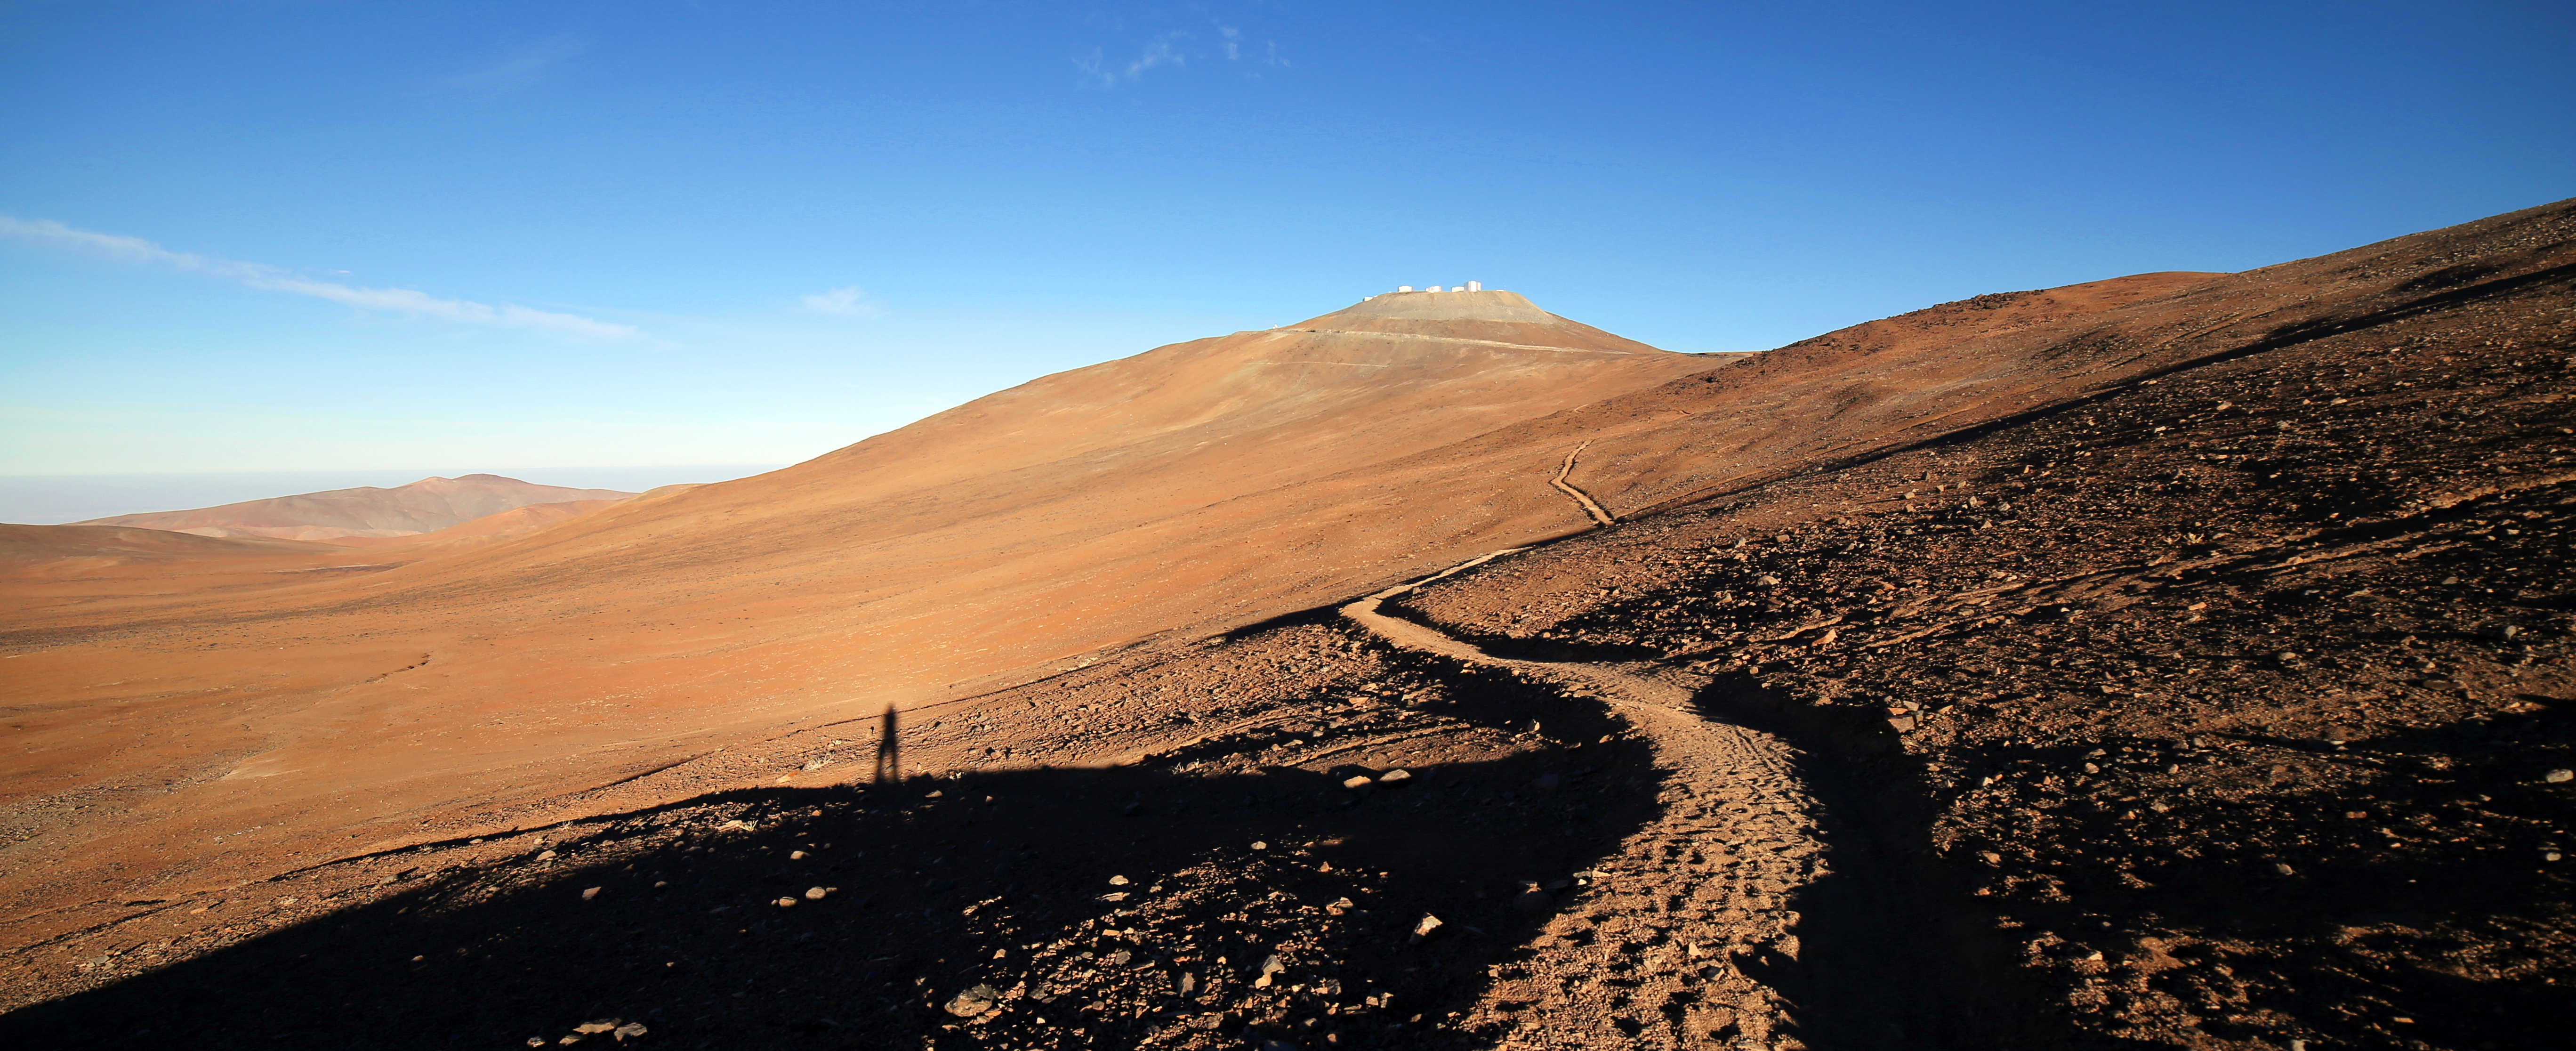

Desert path

The morning sun on the Atacama after the photographer walked down from a night's work at the telescopes.

Credit: R. Wesson/ESO